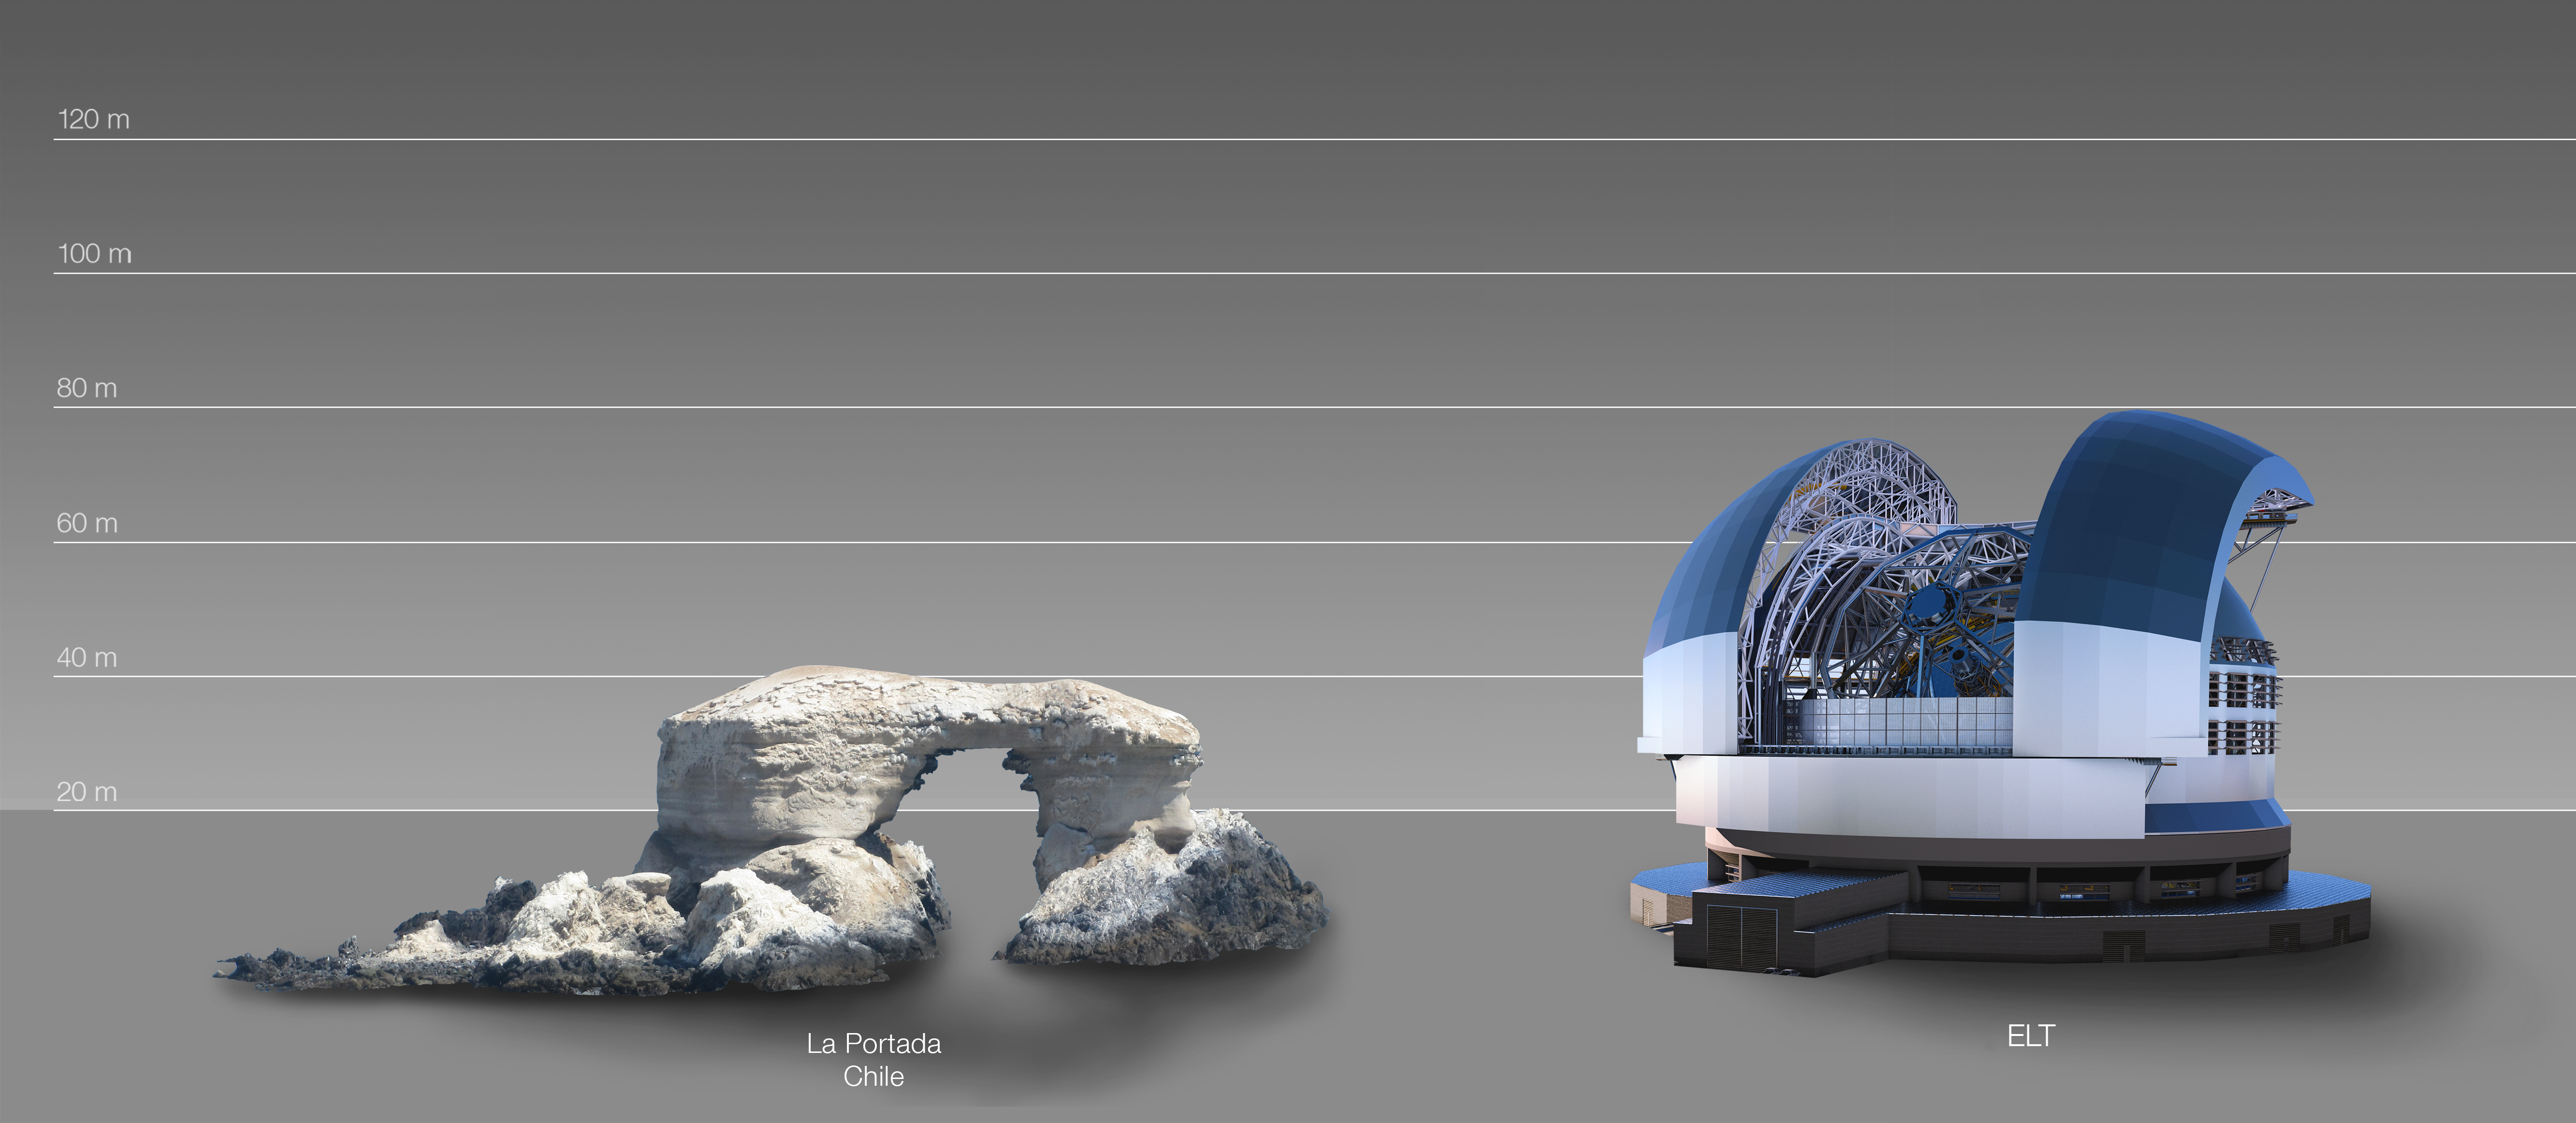

The ELT compared to La Portada natural arch in Chile

This artist's impression compares the ELT to la Portada natural arch in the coast of Chile.

The design for the ELT shown here was published in 2016. (eso1617)

Credit: ESO